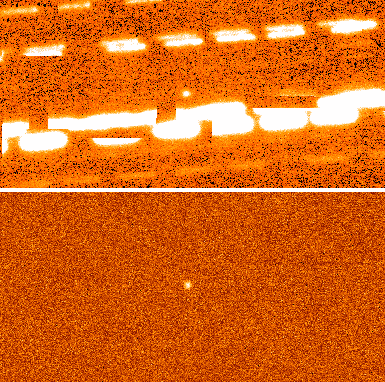

A Familiar-Looking Messenger from Another Solar System

Multiple exposures centered on U1 combined into one image (top). The light from background stars is smeared out into streaks as the telescope follows U1 on the sky. Some of the streaks appear cut off, because the camera is a mosaic of many smaller detectors. If the stars are first masked out and the images then combined, U1 appears alone (bottom).

Credit: R. Kotulla (University of Wisconsin) & WIYN/NOAO/AURA/NSF